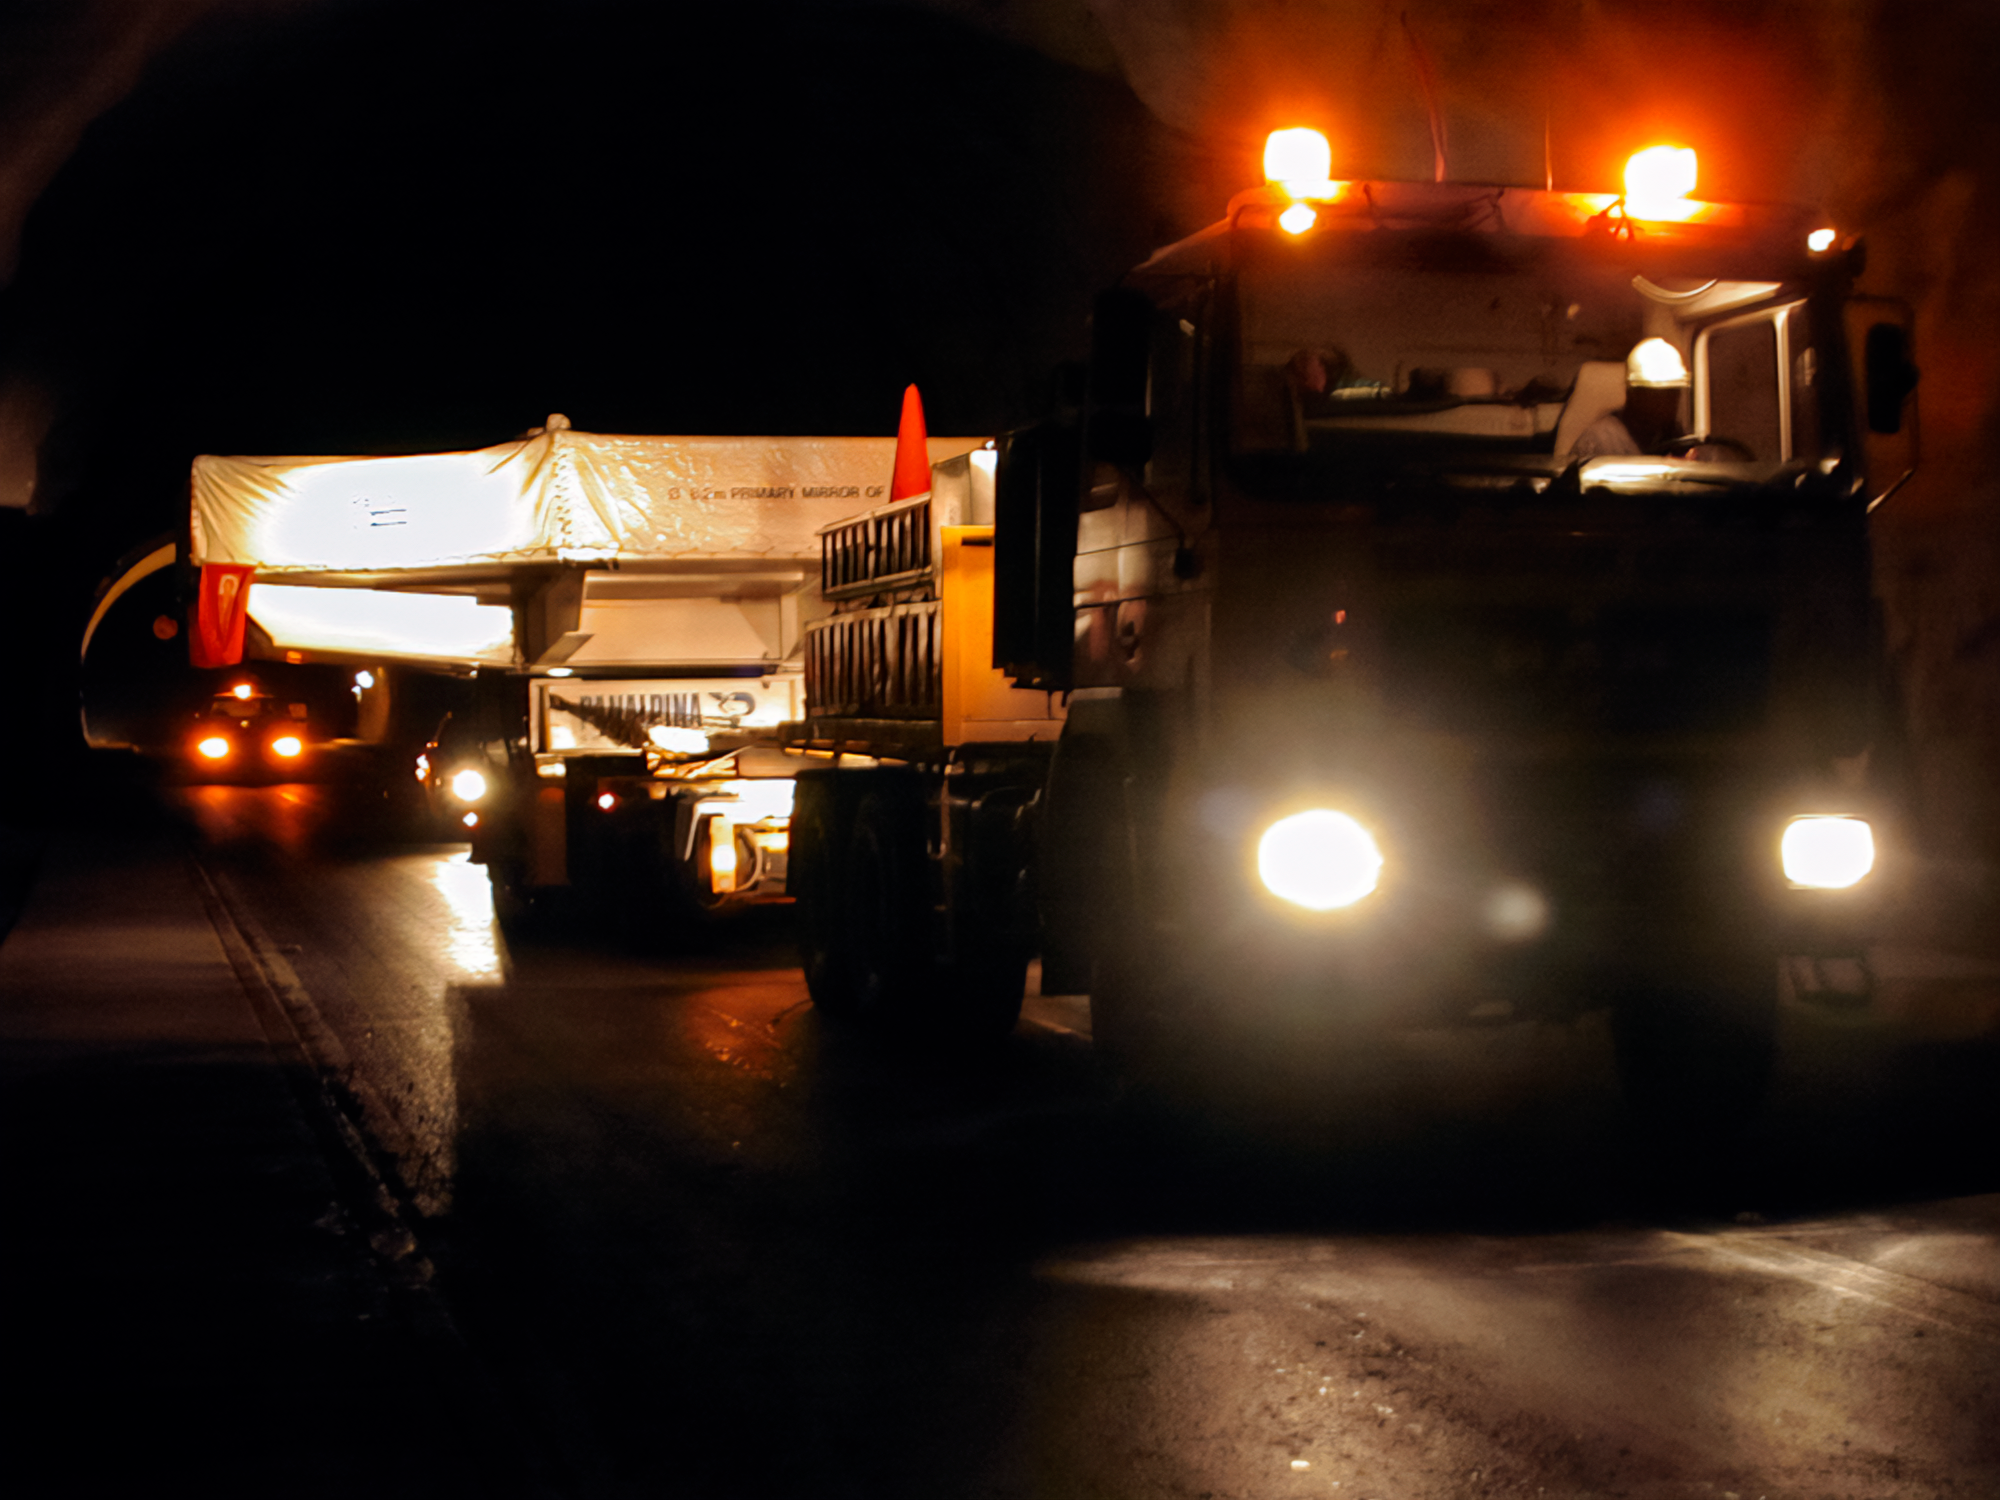

Gemini South Mirror Move

Gemini South's 8.1-meter primary mirror makes its way to Cerro Pachón for installation in 2000.

Credit: International Gemini Observatory/NOIRLab/NSF/AURA